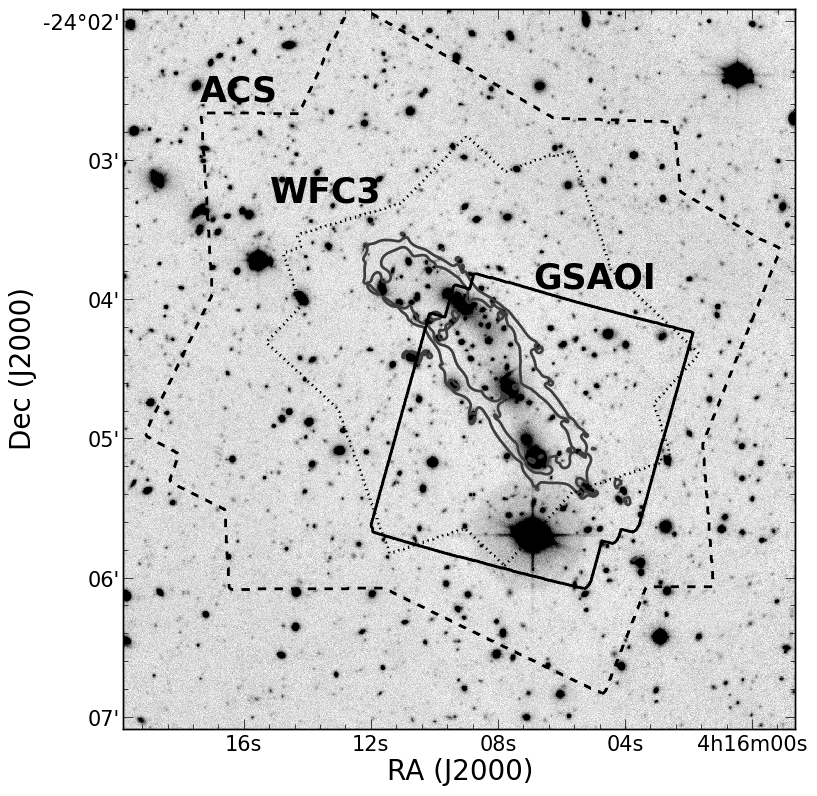

Gemini Frontier Fields

Credit: NOIRLab